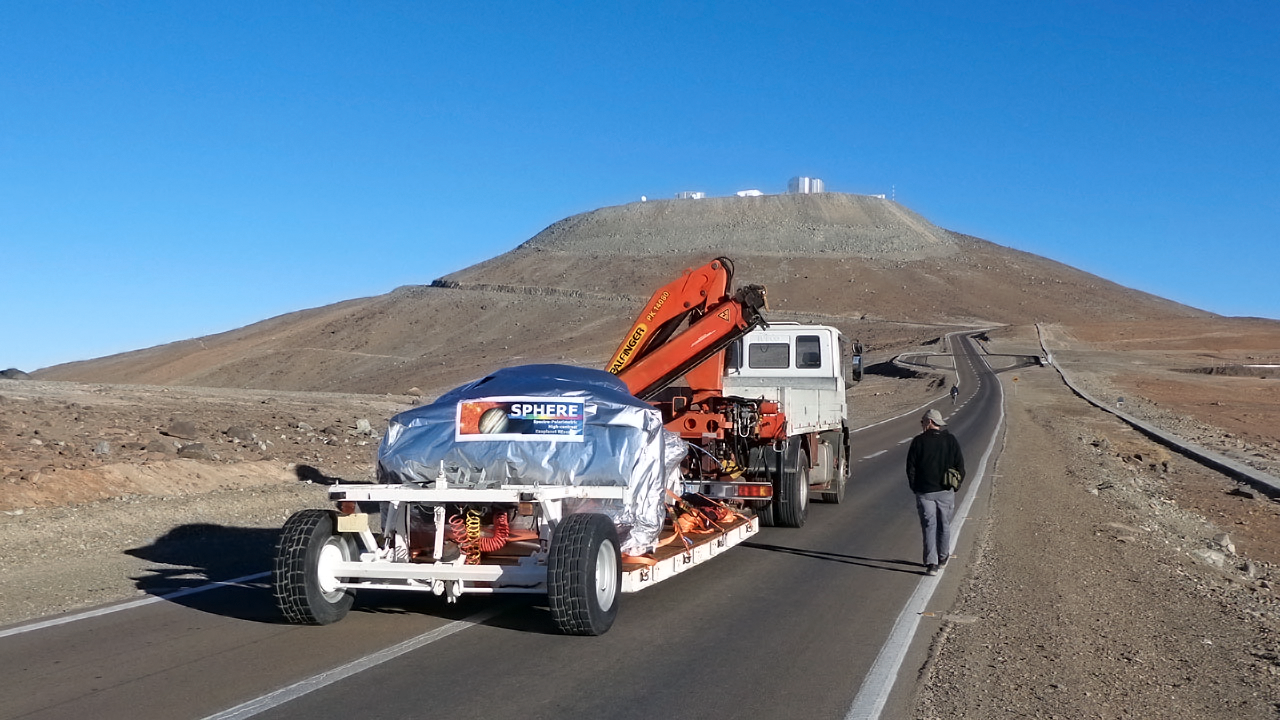

The SPHERE instrument on the final stage of its journey to the VLT

The SPHERE instrument is shown as it makes the final short journey from the basecamp at ESO’s Paranal Observatory up to the telescopes on the summit.

Credit: ESO/J.-L. Lizon